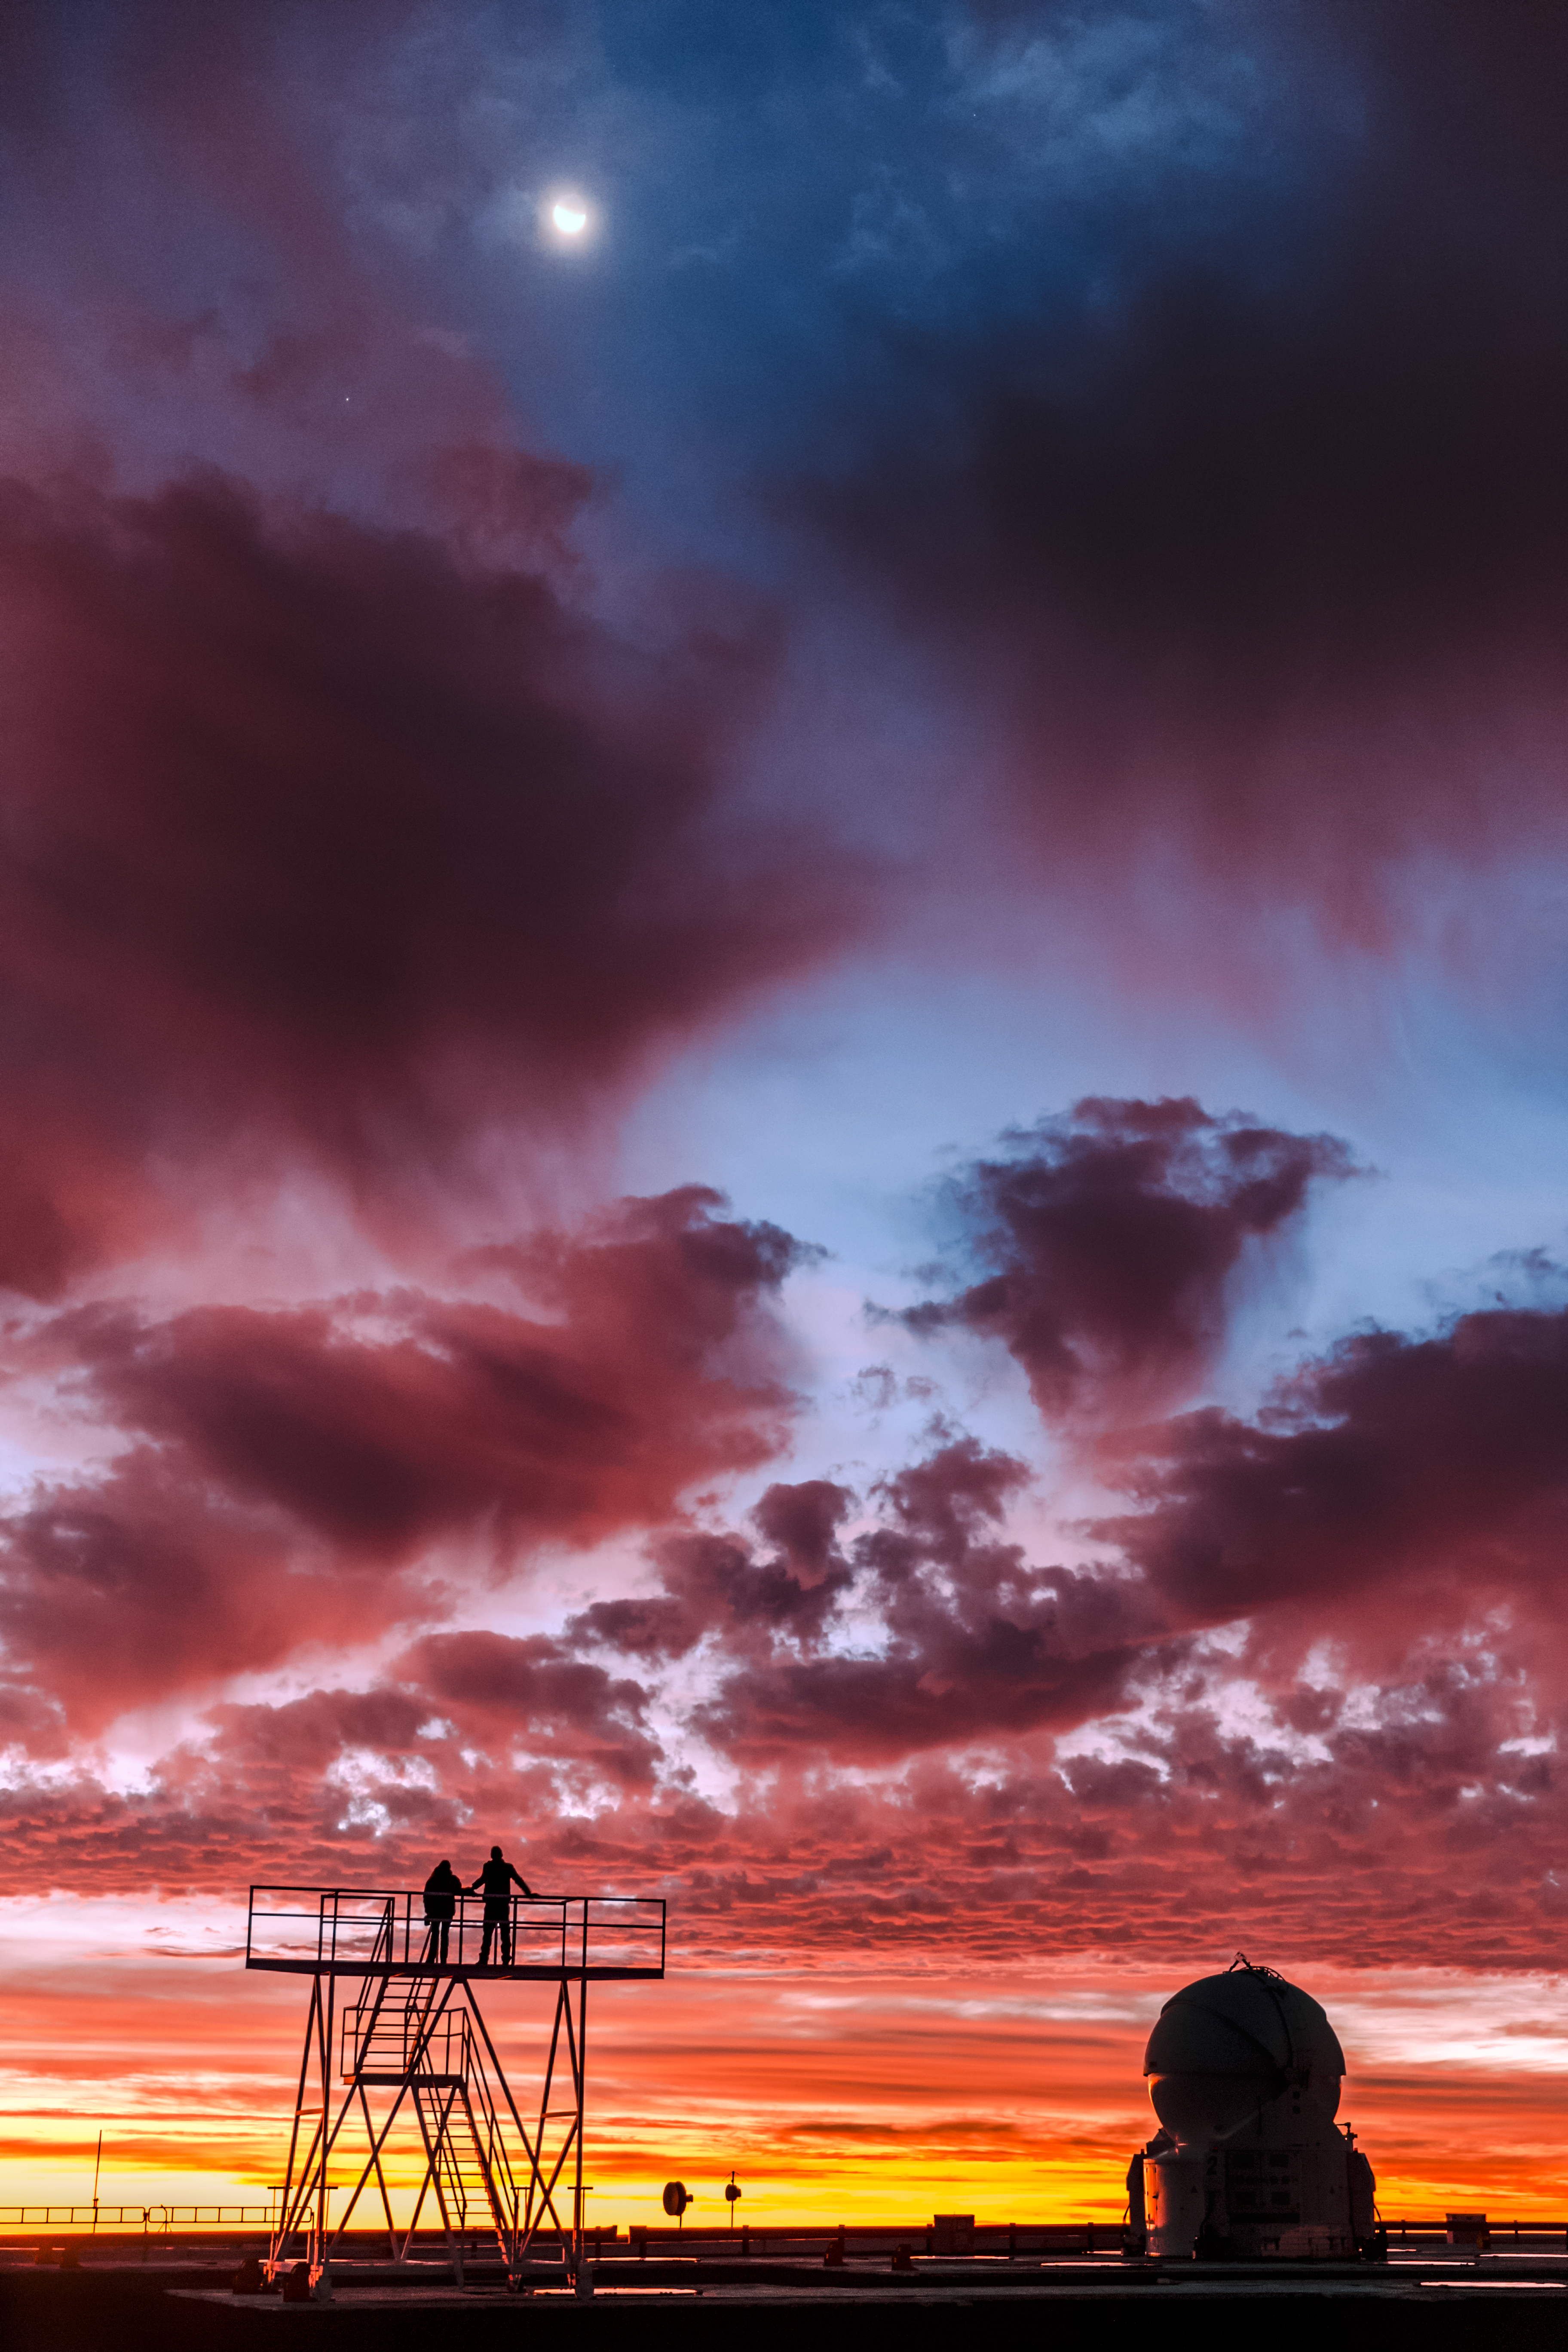

Portuguese astrophotographer visits ESO Observatories in Chile

Visit of the Portuguese astrophotographer Miguel Claro to ALMA and Paranal observatories in Chile.

Credit: ESO/M. Claro